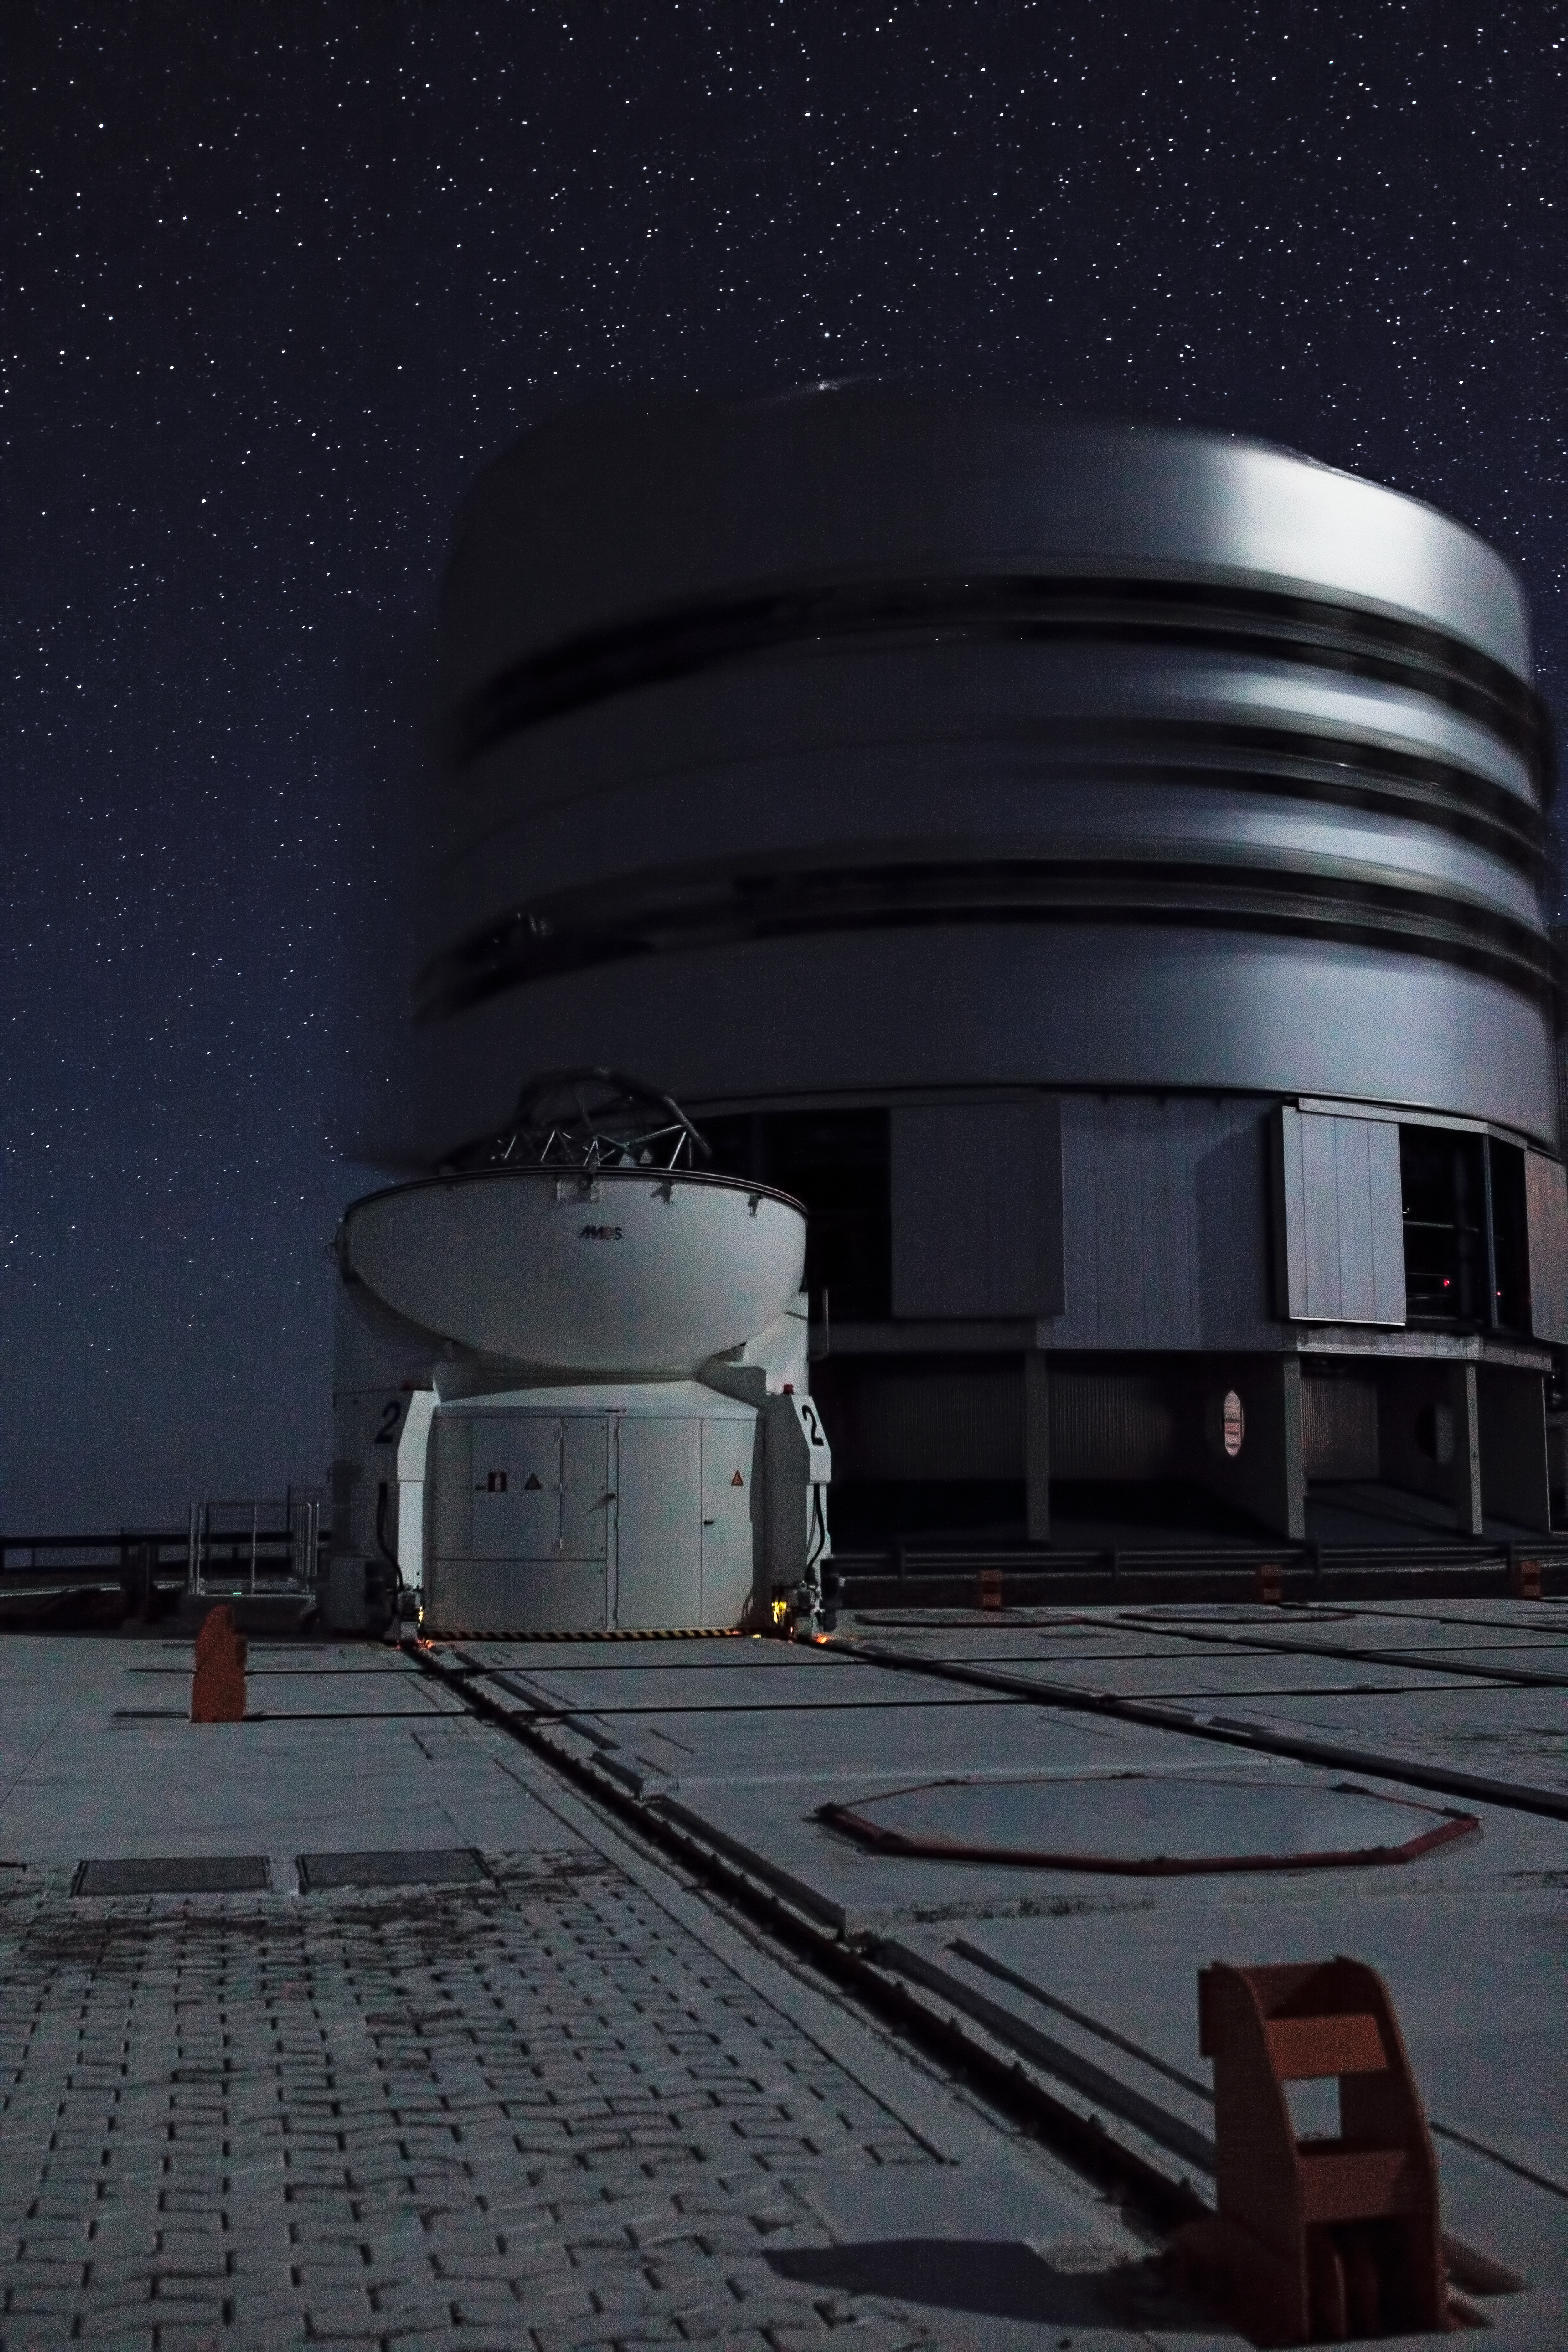

On the VLT platform at night

The first of the four VLT 8.2-metre Unit Telescopes (UTs), called UT1 or Antu, during observations. In front of it is the second of the four 1.8-metre Auxiliary Telescopes, the AT2. Each UT is housed in a compact building which rotates synchronously with the telescope. In this long exposure, the rotation of the building can be appreciated. The ATs always work in pairs or in a group of three, using a technique called interferometry, which allows astronomers to see details up to 25 times finer than with the individual telescopes. The configuration of the ATs can be changed across the platform by moving them to 30 different observing positions. One of these positions, covered by a hexagonal pad is visible in the picture.

Credit: ESO